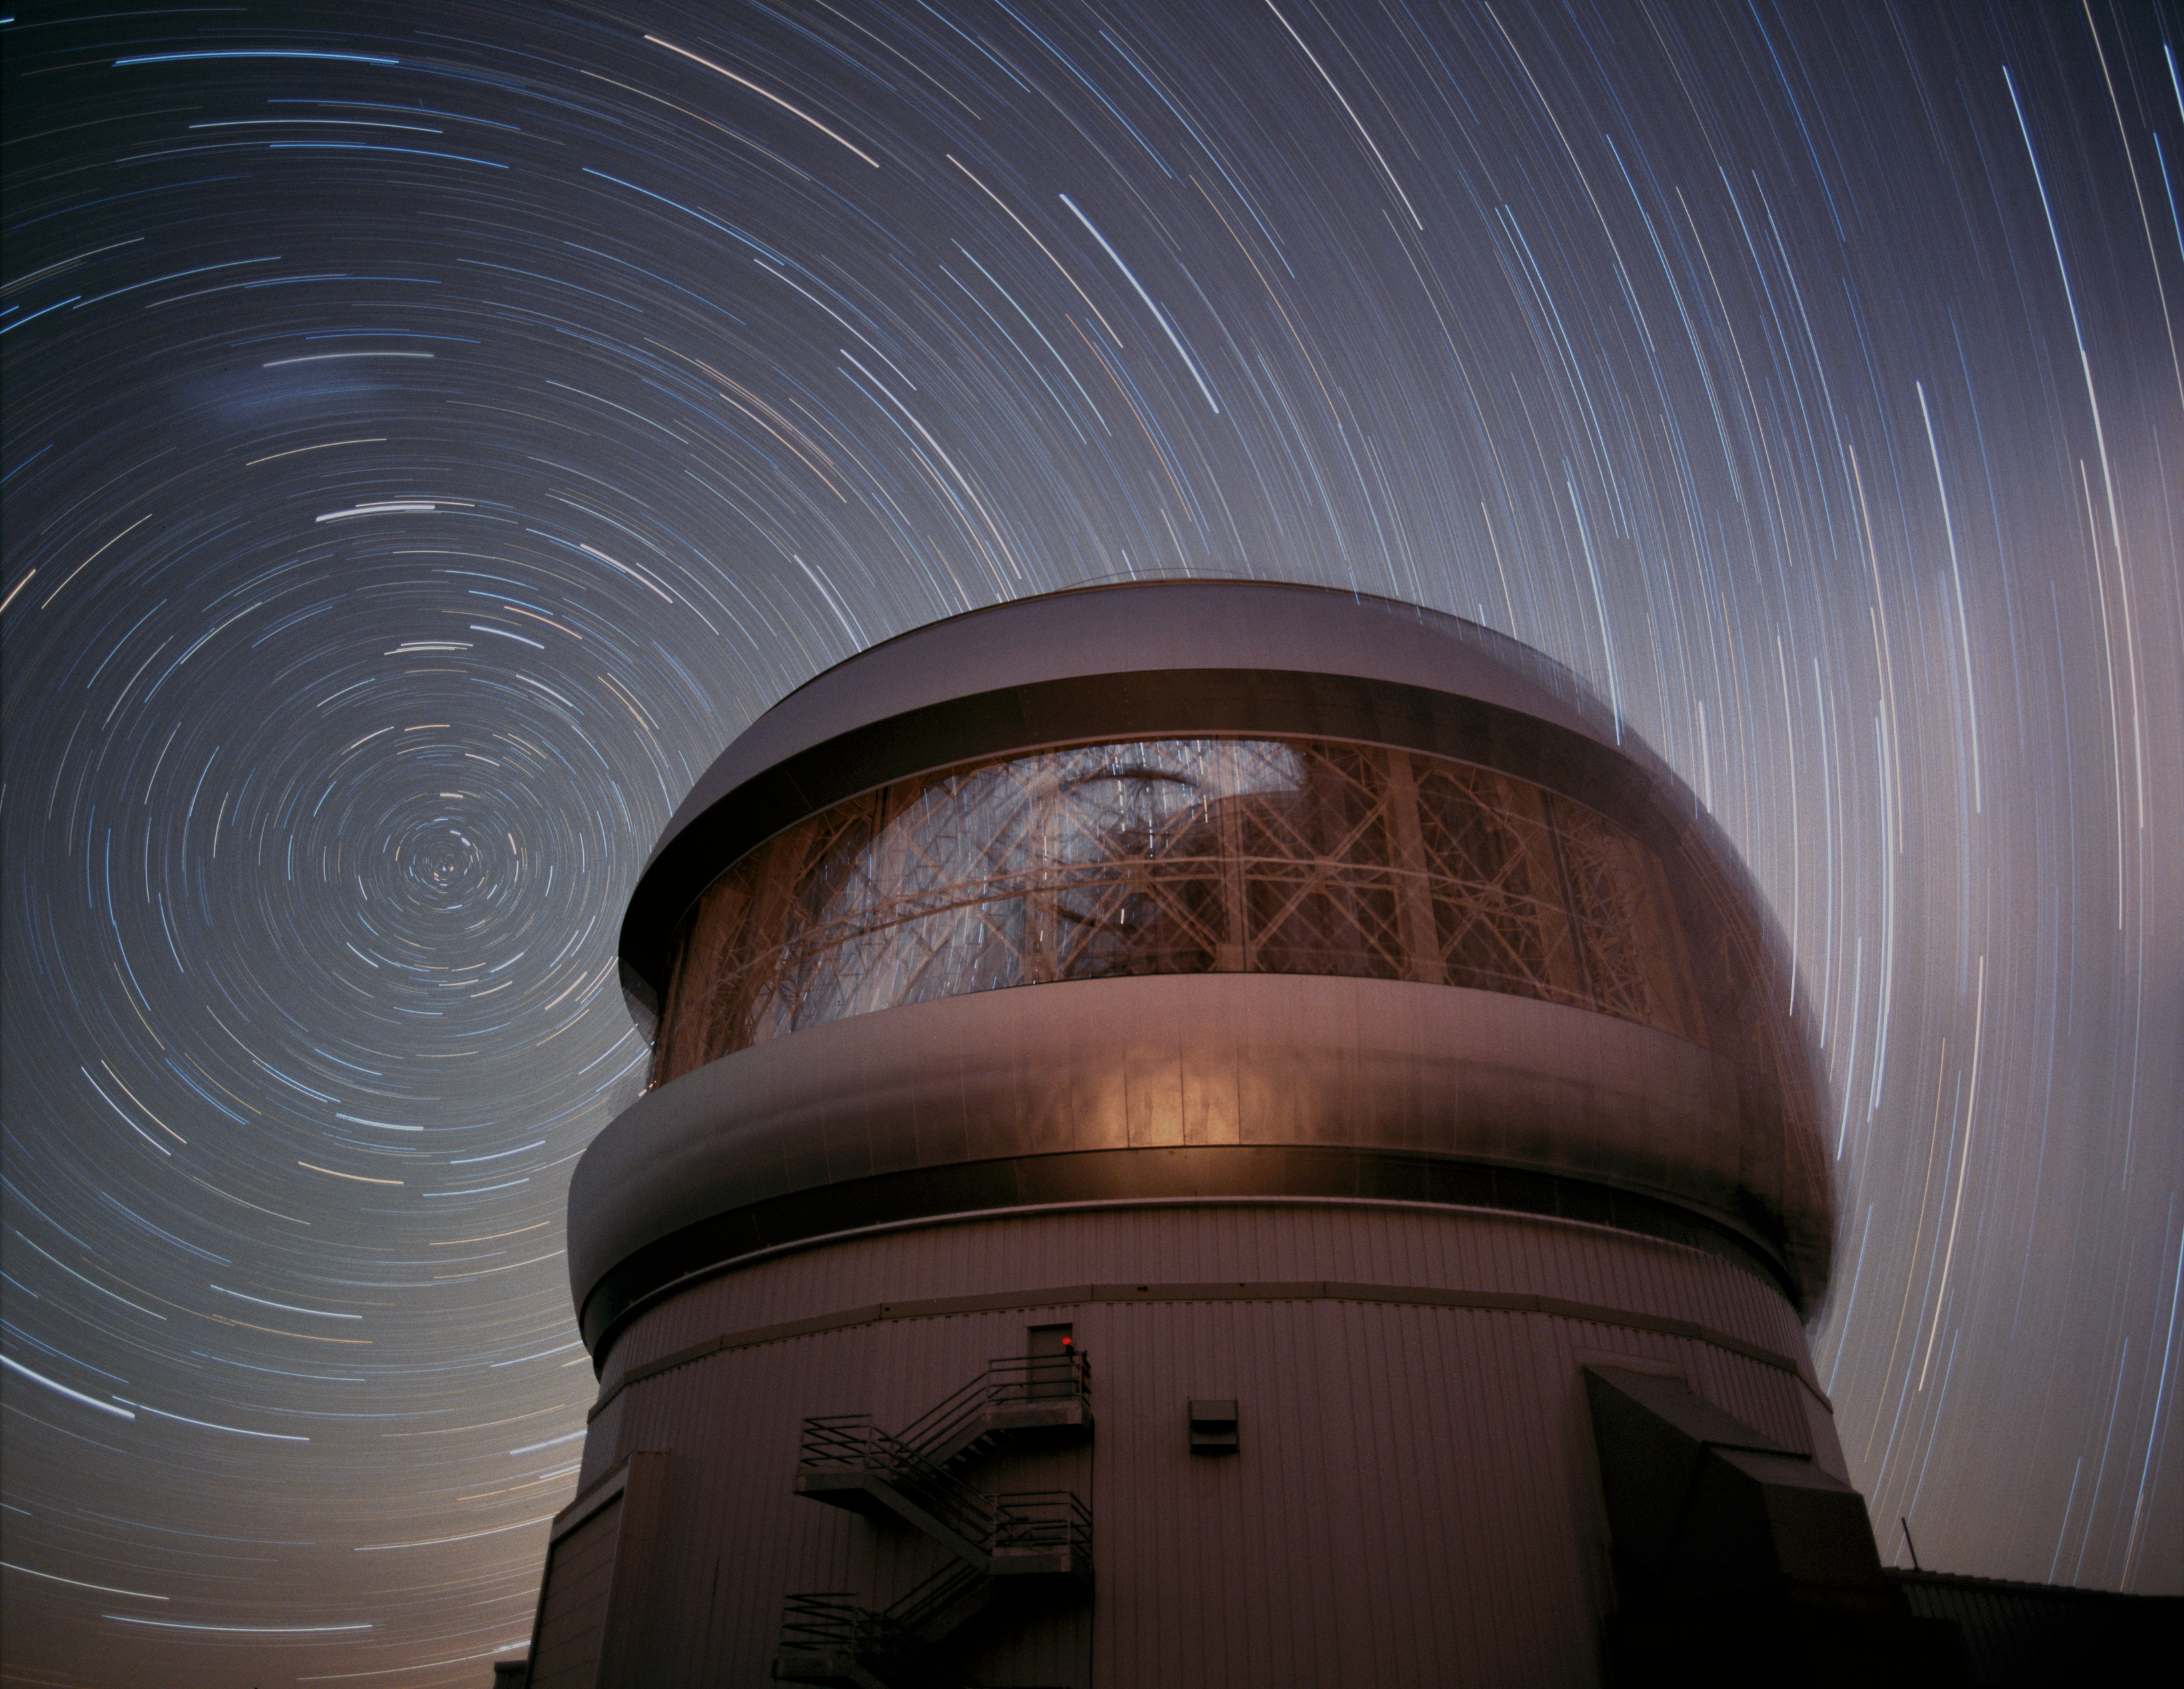

Gemini South Dark Trails

This time exposure shows the stars of the South Celestial Pole circling over Gemini South with the Large Magellanic Cloud visible as a faint smudge at the upper left. Motion of the Gemini Enclosure (dome) is also visible during the course of this 45 minute exposure.

Credit: International Gemini Observatory